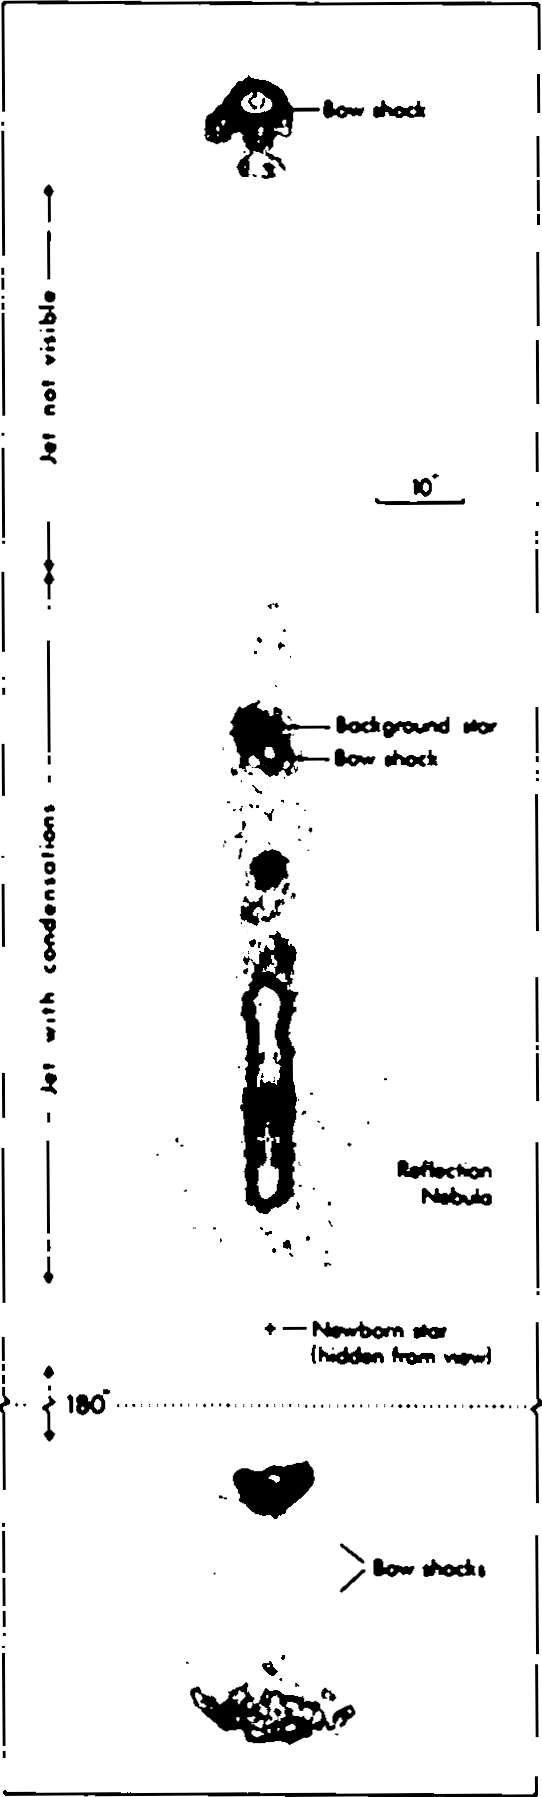

The large jet in the HH-111 complex

This drawing shows contours of equal brightness (isophotes) of the newly discovered, large jet from a newborn star. With the exception of one background star, all stellar images have been removed by means of image processing. In order to show the bow-shocks on the opposite side of the main jet within the same picture, an empty section, 180 arcseconds long, has been "cut out''. The upper part of the picture may be compared with the B/W photograph which also accompanies the Press Release.

Credit: ESO